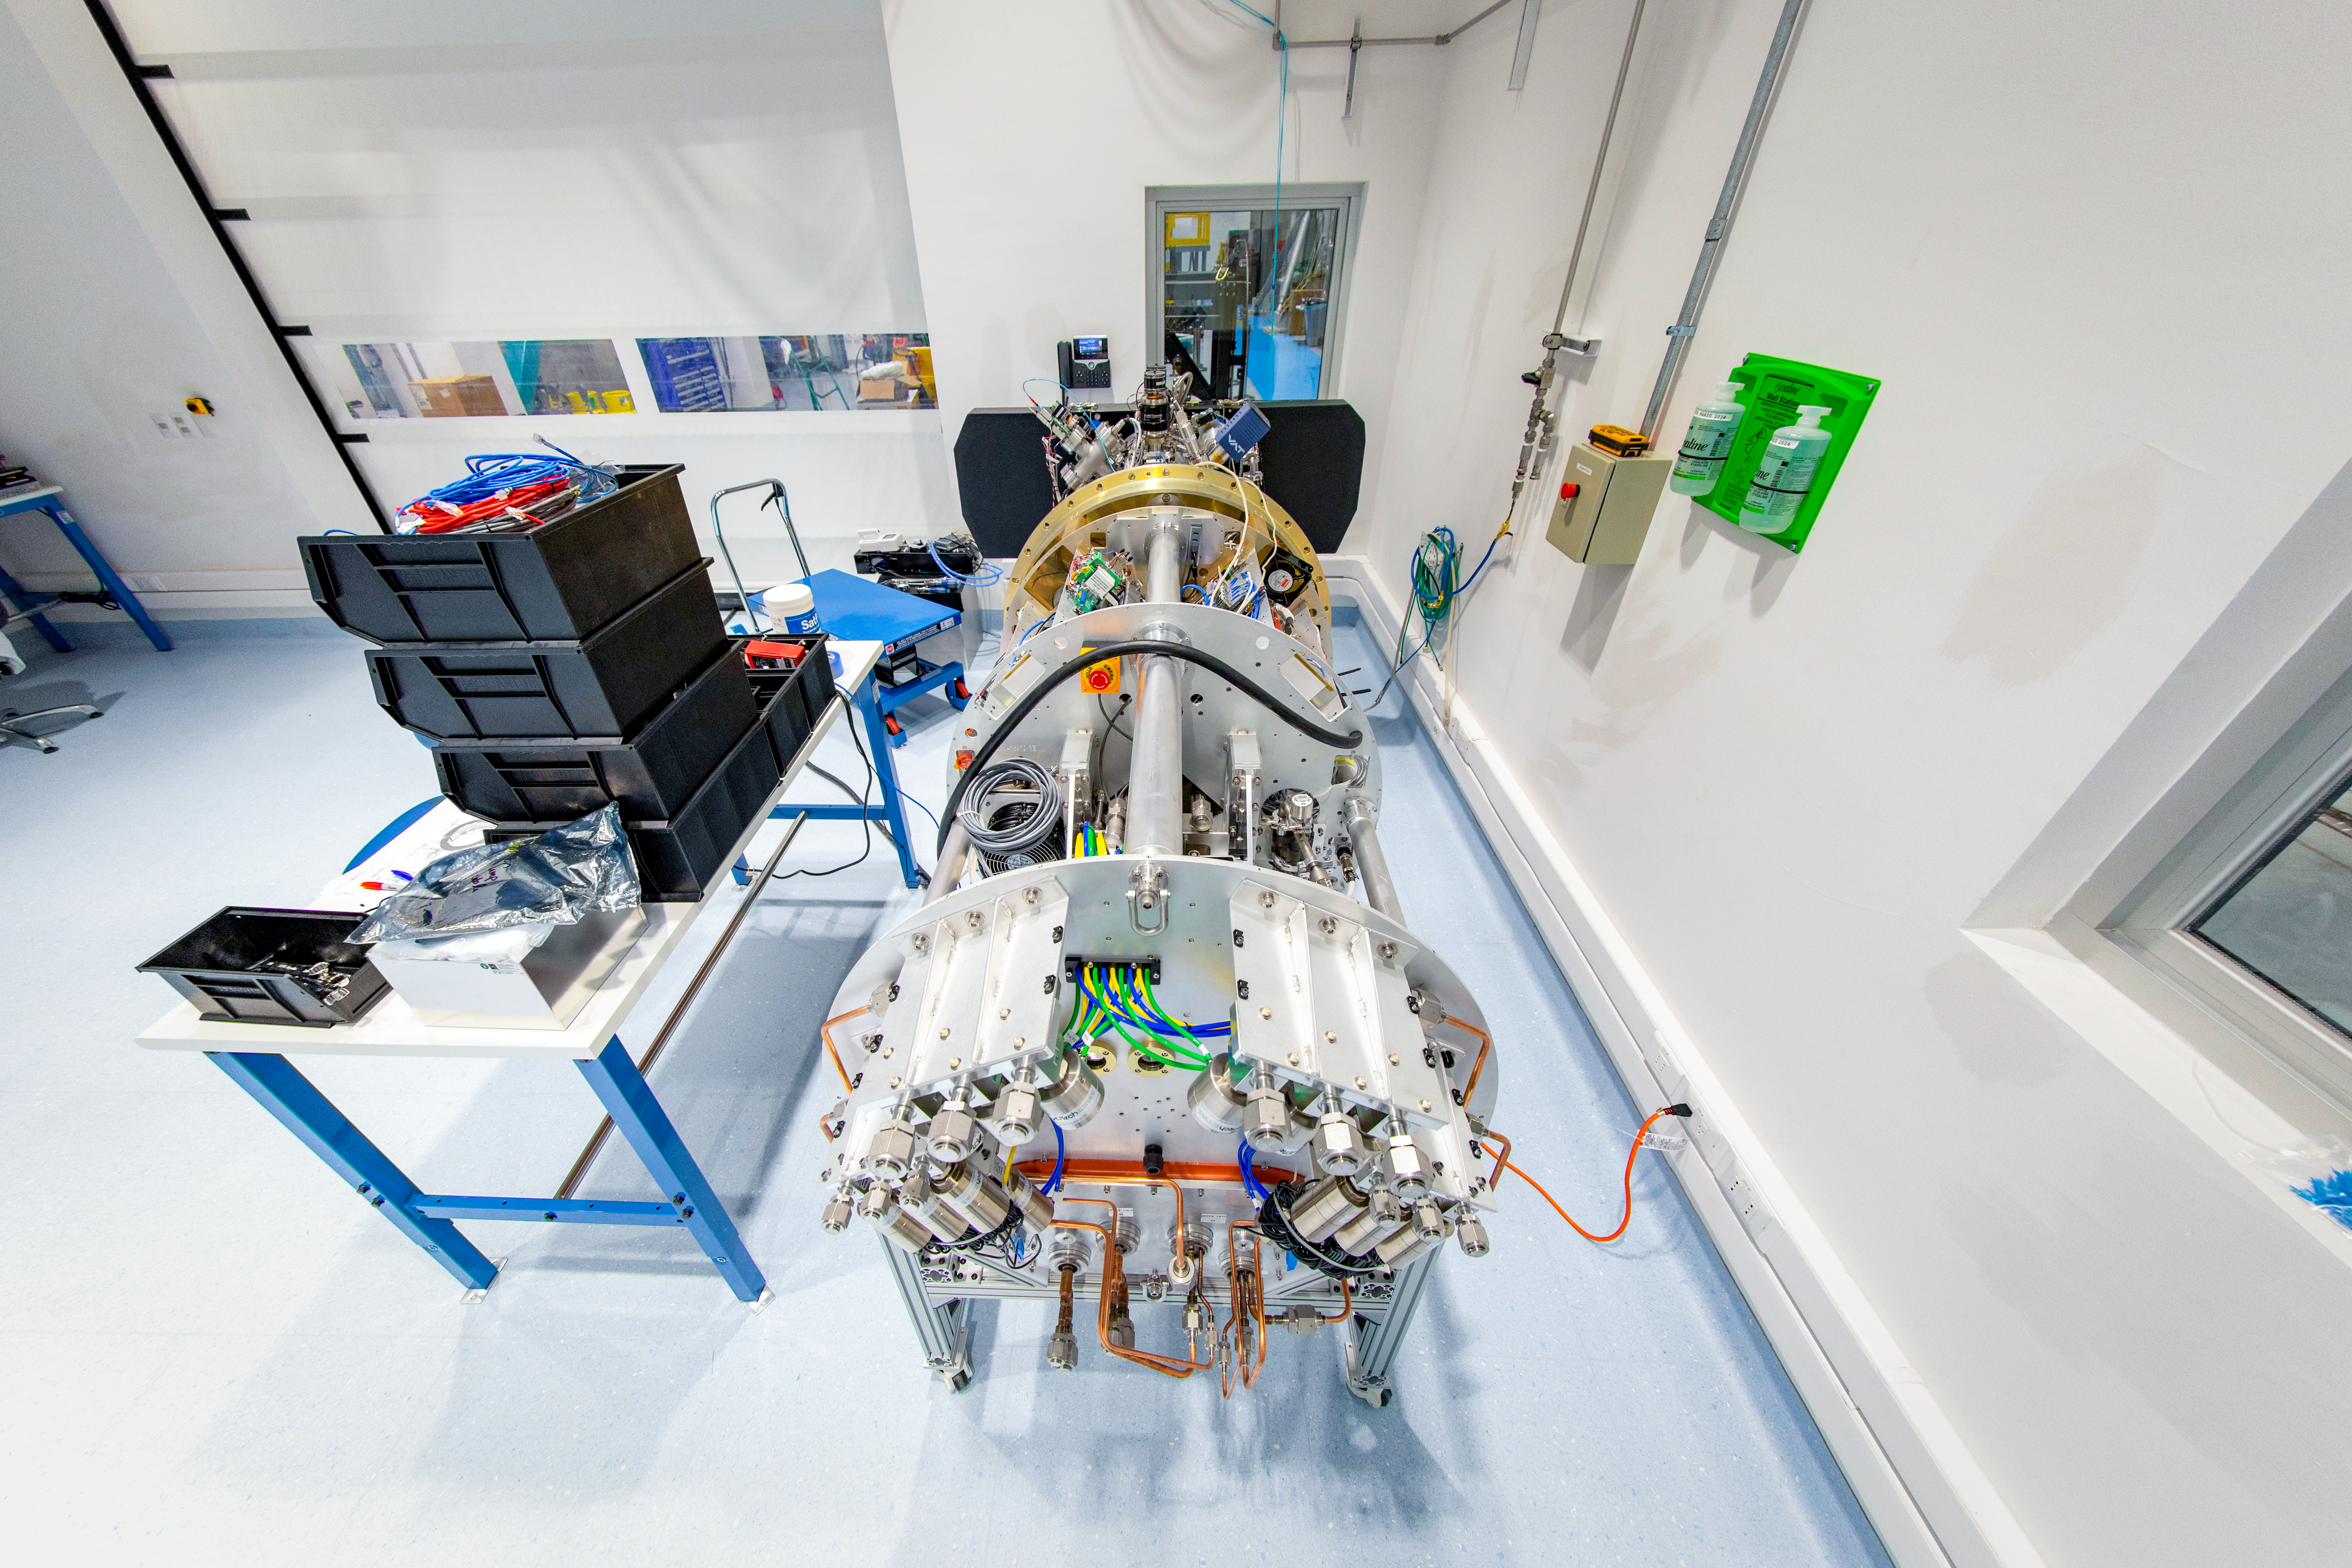

Rubin Commissioning Camera arrives safely

The Rubin Commissioning Camera (ComCam), arrived safely at the summit facility on November 16th, and has successfully completed functional testing. The ComCam quad box, which contains the utilities necessary to operate the camera, has been integrated with the refrigeration pathfinder, which will allow ComCam to condition and demonstrate the custom-made refrigeration system on the telescope before the LSST Camera is installed.

Credit: Rubin Obs/NSF/AURA